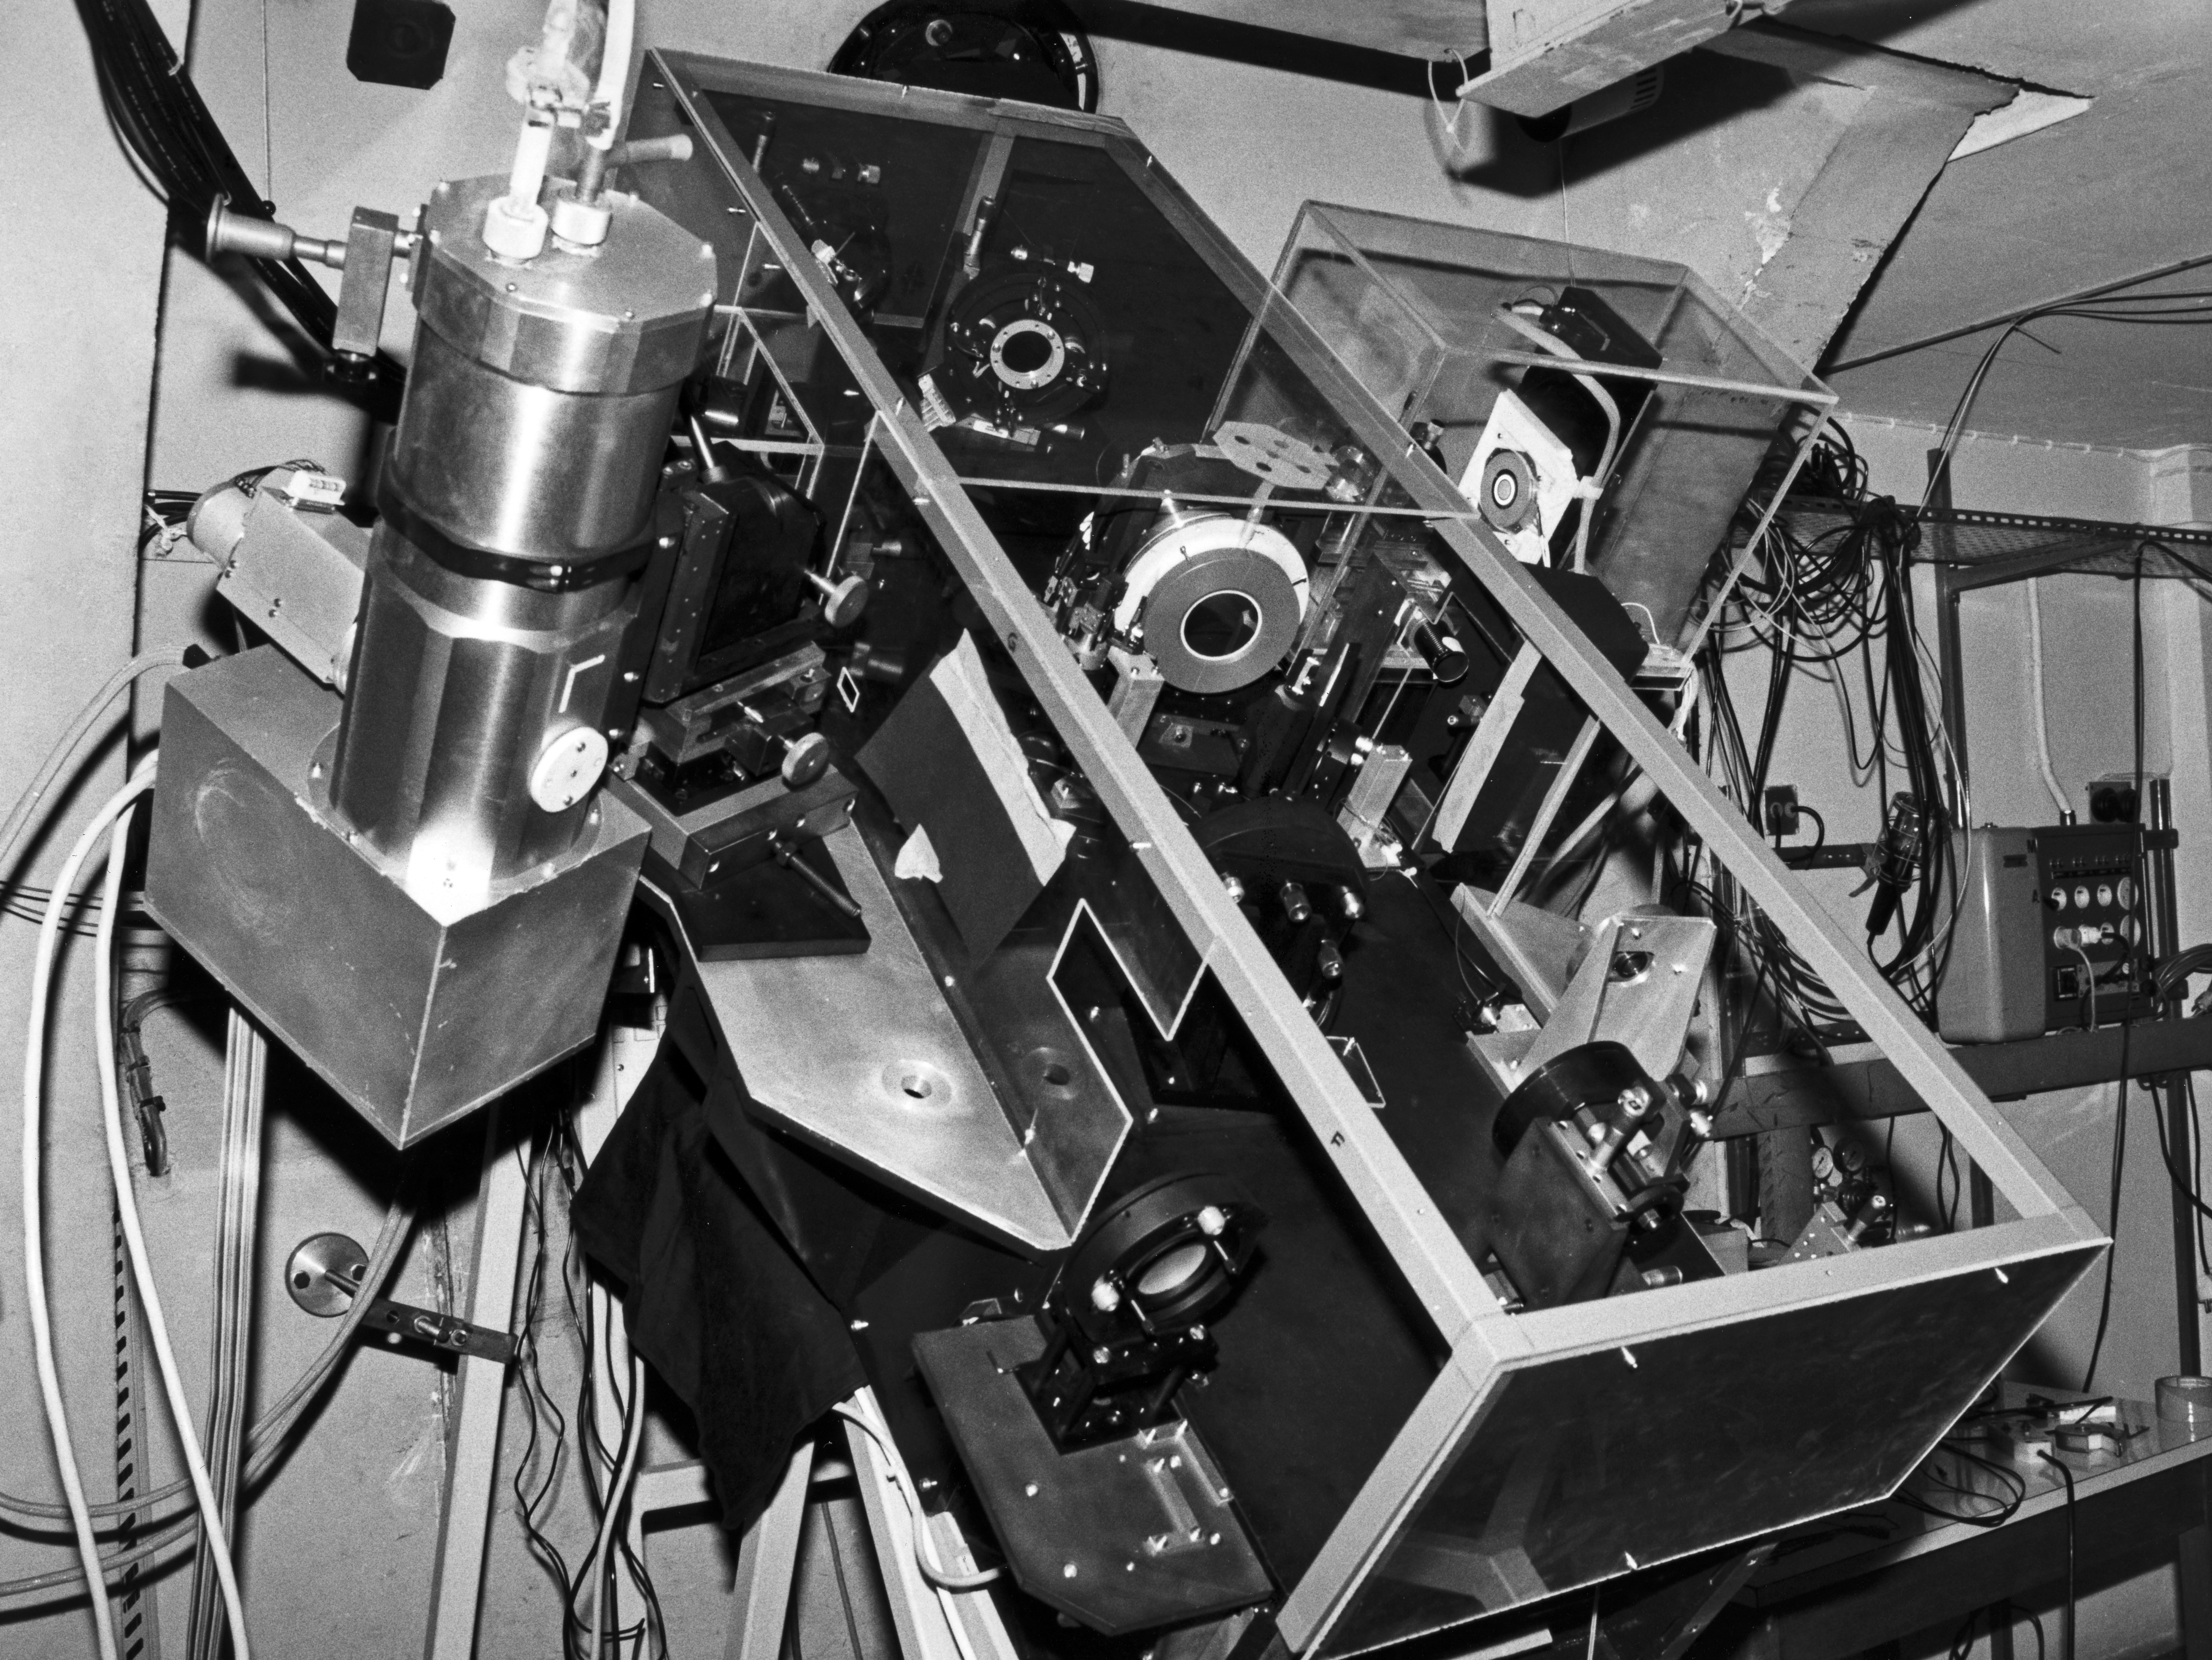

COME-ON-PLUS

Come-on plus was and adaptive optics system prototipe, tested in the ESO 3.6 metre Telescope in La Silla, which was one of the first telescopes in the world to offer such technology.

Credit: ESO